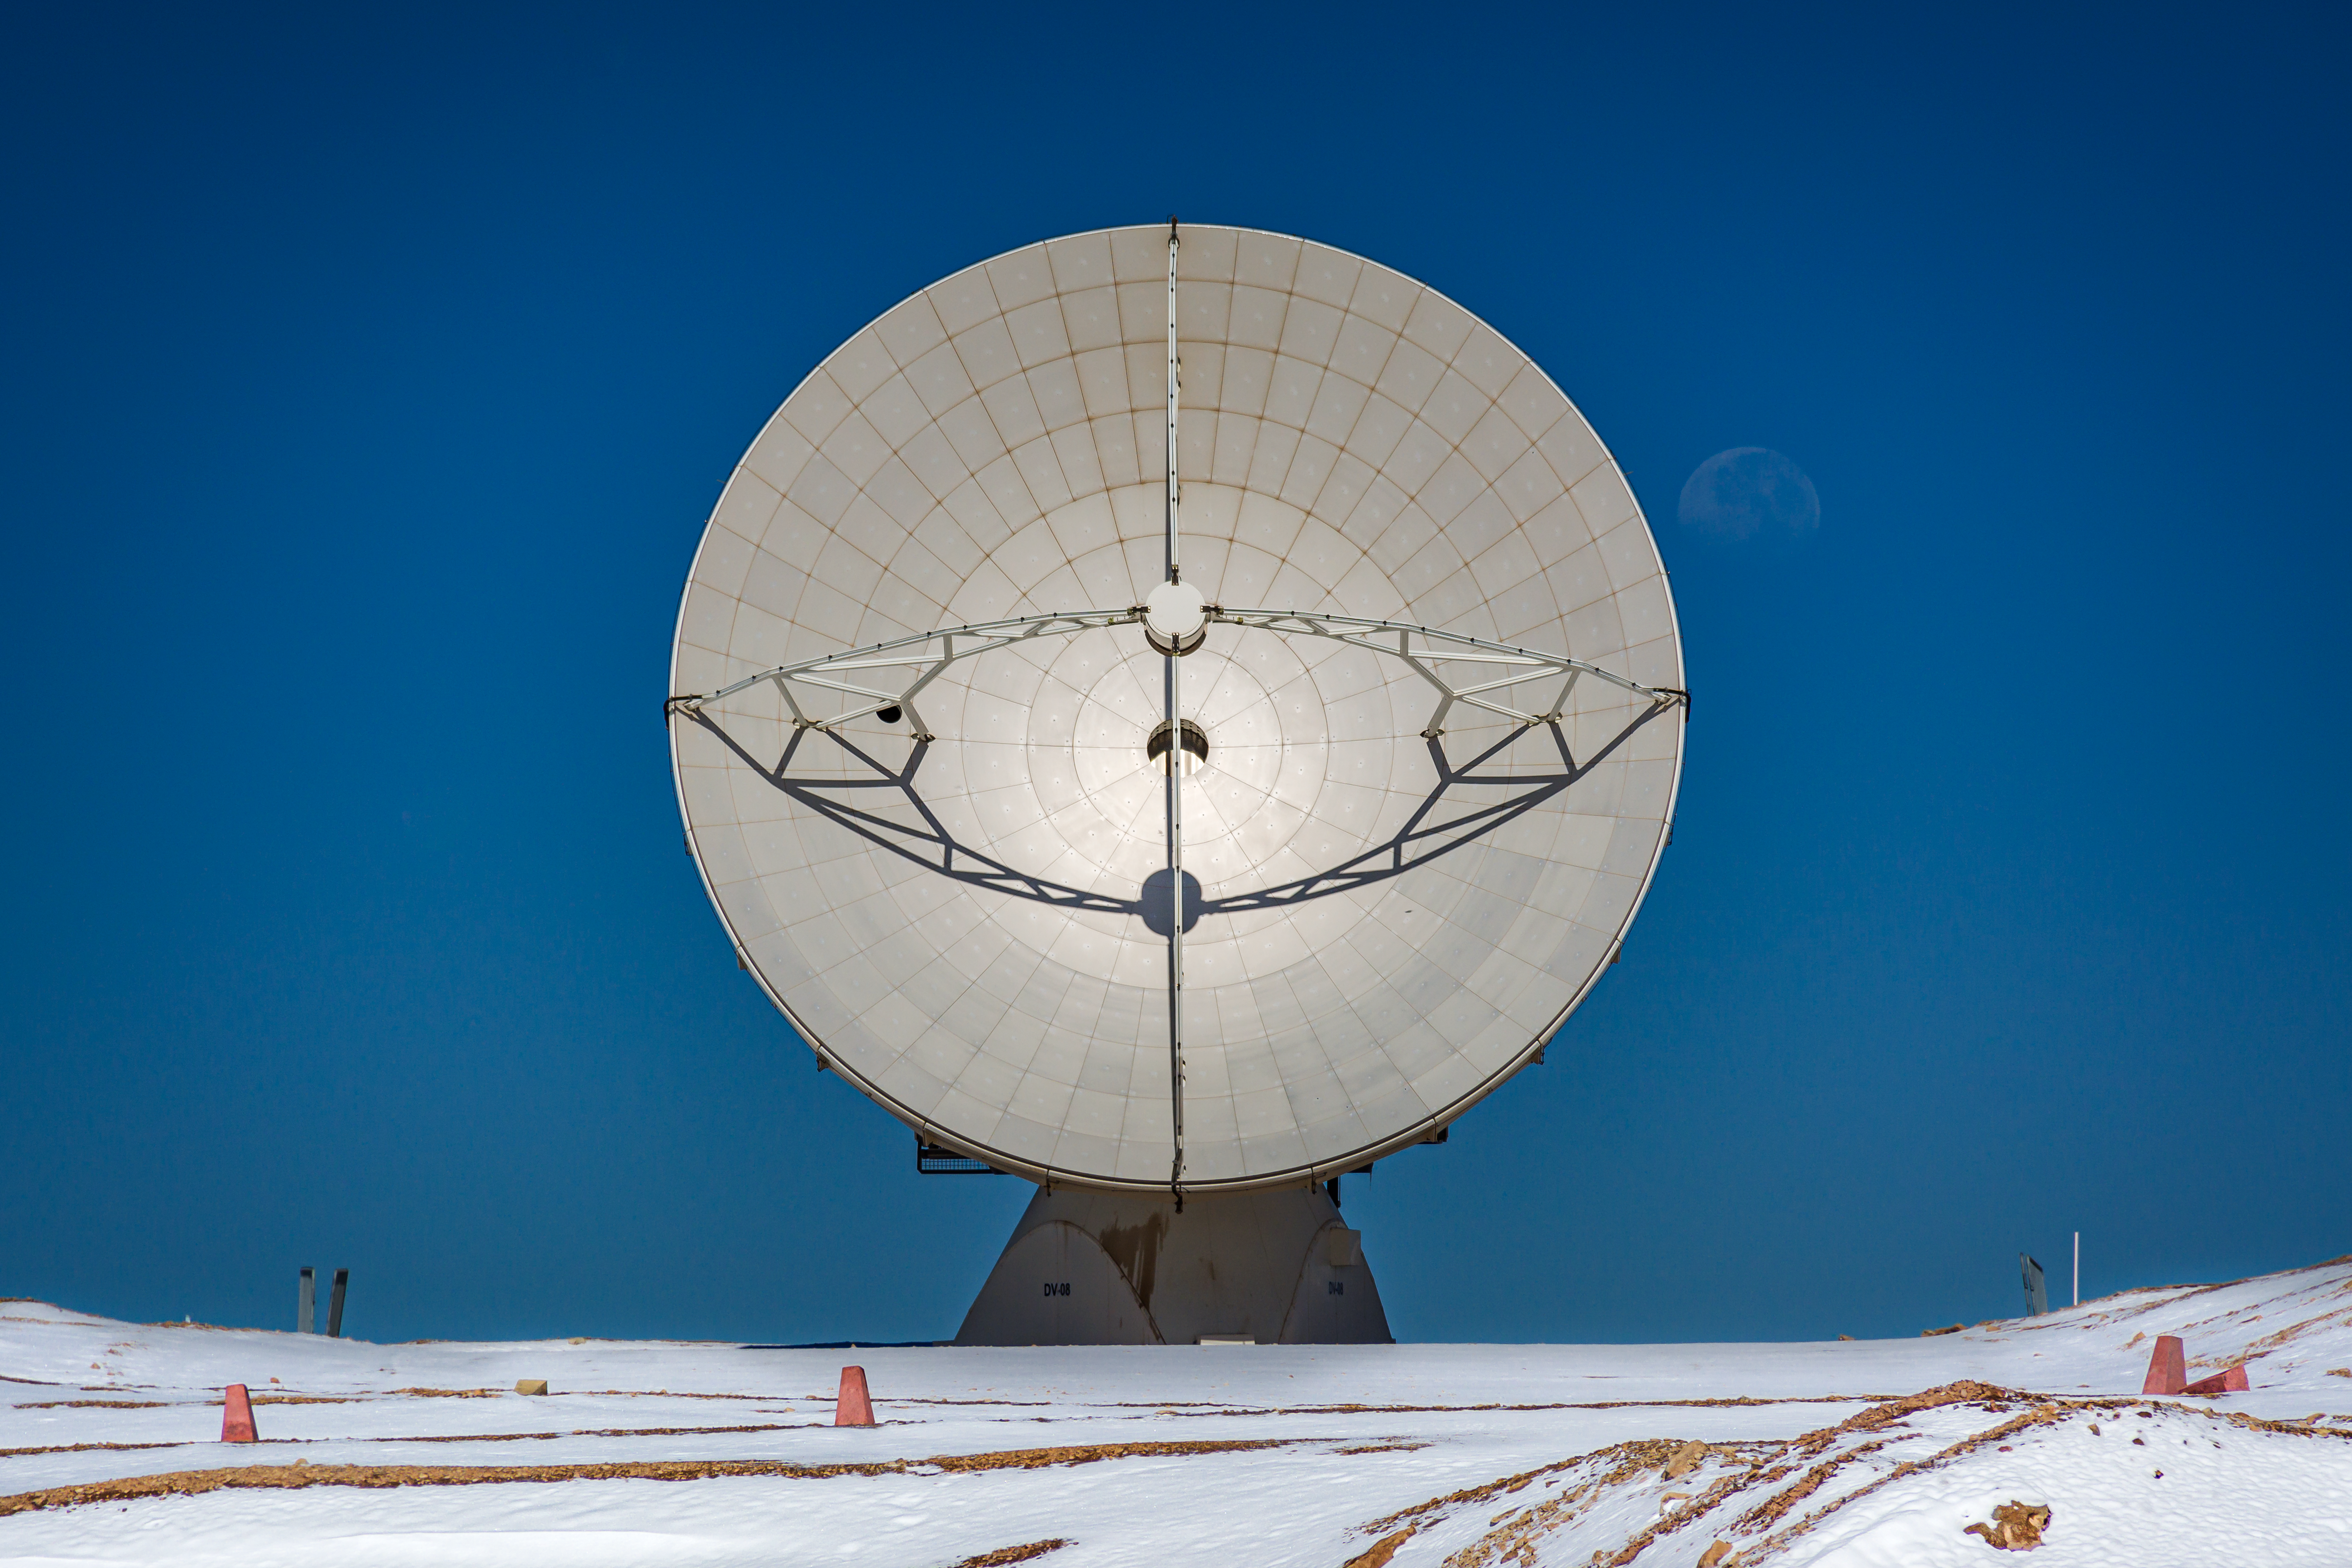

Peering over ALMA’s shoulder

Two large, pale discs can be seen in today's Picture of the Week: one of them in the Atacama Desert, the other orbiting the Earth 384 000 km away.

The latter is our ever-present Moon, faintly hanging in the clear blue sky. Next to it is the real star of the image: one of the antennas of the Atacama Large Millimeter/submillimeter Array (ALMA).

ALMA, which ESO operates together with international partners, is made up of 66 such antennas, spread out atop the 5000-m high Chajnantor Plateau in Chile. Unlike optical telescopes, which gather light in wavelengths that we can see, these dishes observe the cool corners of the Universe using longer, invisible wavelengths — somewhere between infrared radiation and radio waves.

These antennas work together, creating a huge virtual telescope with a complex technique called interferometry. By adjusting the separation between the antennas, which can go up to 16 km, astronomers can study cosmic objects in different levels of detail. With all of its individual dishes working together in perfect harmony, ALMA truly becomes more than the sum of its parts.

Credit: Y. Villalon/ESO